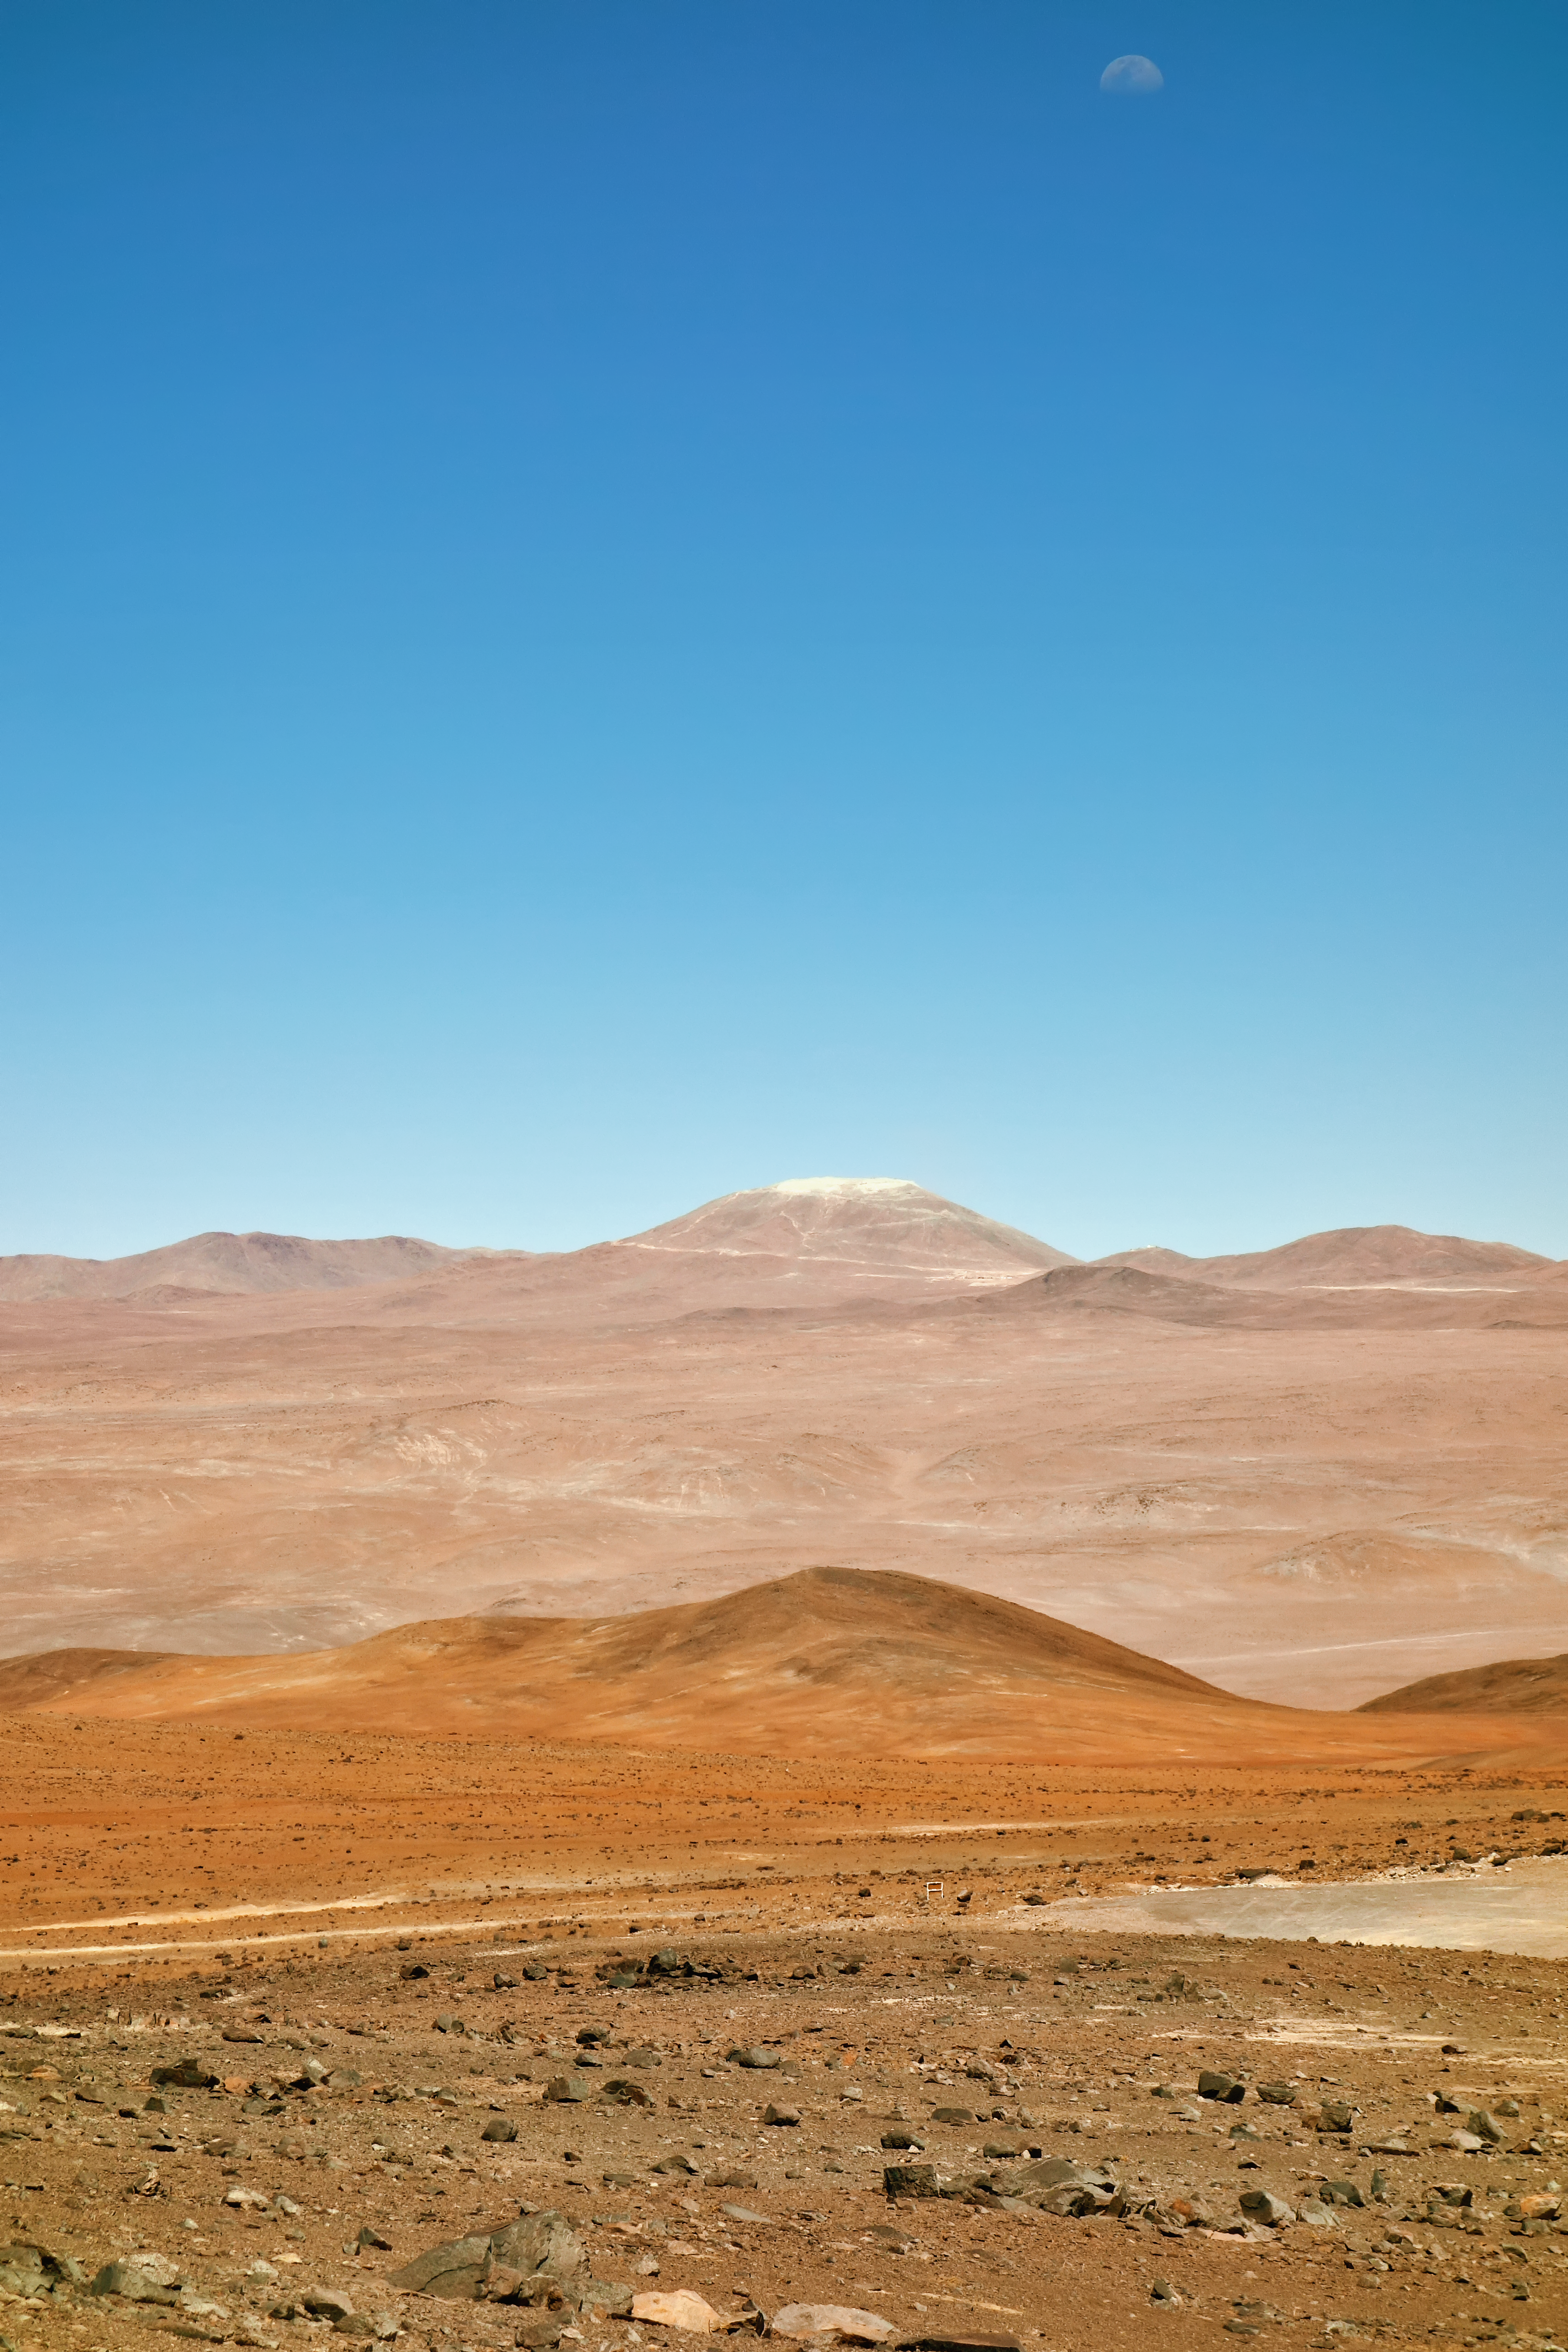

Cerro Armazones

This image of the future home of the E-ELT was taken in late November 2014. The levelling of the summit of Cerro Armazones is well advanced.

Credit: ESO/J. Girard (djulik.com)